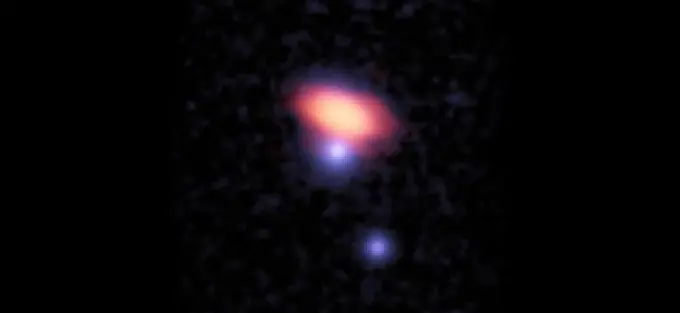

Glowing emission from carbon monoxide

Composite ALMA and optical image showing glowing emission from carbon monoxide (red) in galaxy PKS0439_008_04. The more distant quasar, PKS0439-433 (central blue feature), revealed through absorption in the visible spectrum the presence of an extended, diffuse halo of molecular gas surrounding the galaxy. The optical data are from the Irénée du Pont Telescope at the Las Campanas Observatory.

Credit: Neeleman et al.; ALMA (ESO/NAOJ/NRAO); B. Saxton (NRAO/AUI/NSF); H.-W. Chen, Carnegie Observatories